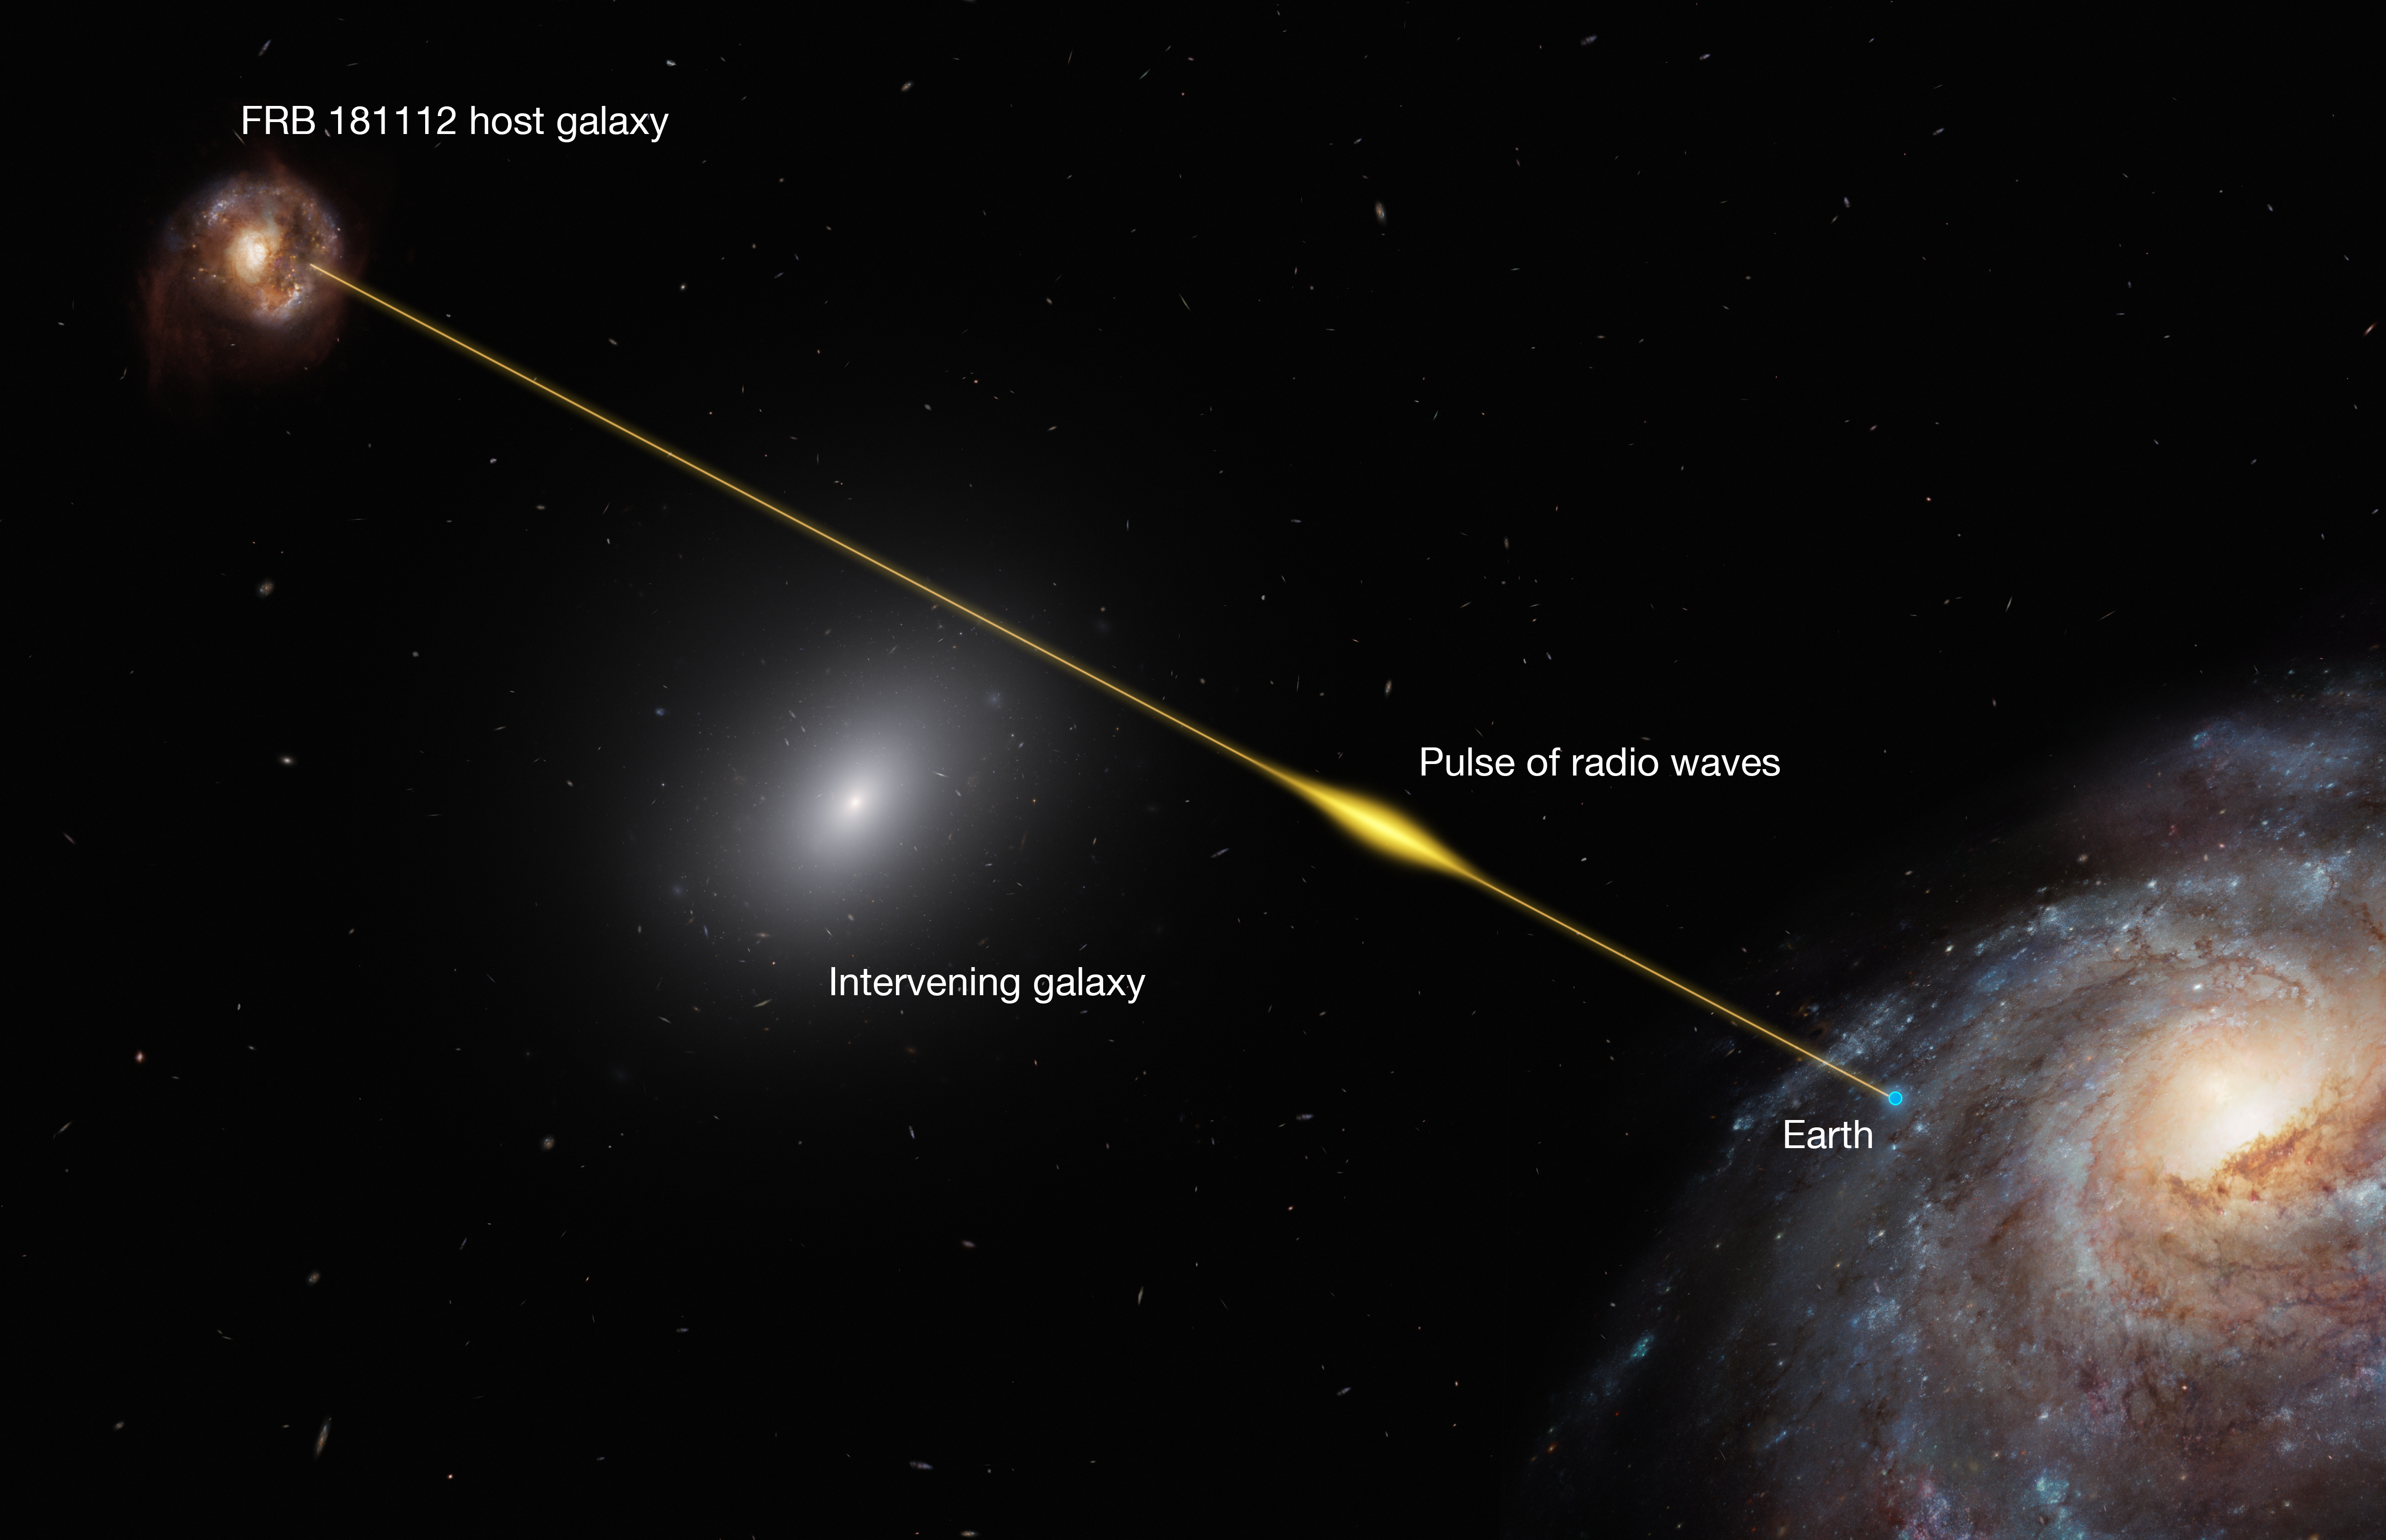

Infographic showing the path of FRB 18112 passing through the halo of an intervening galaxy

The signal of FRB 181112 was comprised of a few pulses, each lasting less than 40 microseconds (10 000 times shorter than the blink of an eye). The short duration of the pulses puts an upper limit on the density of the halo gas of the intervening galaxy because passage through a denser medium would broaden the duration of the radio signal.

Credit: ESO/M. Kornmesser